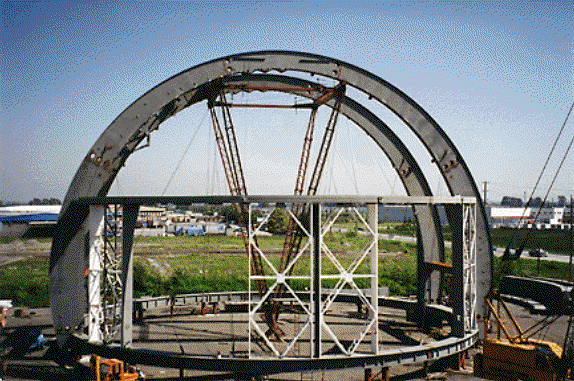

The first subassembly of the telescope structure. May 1997

Credit: International Gemini Observatory/AURA